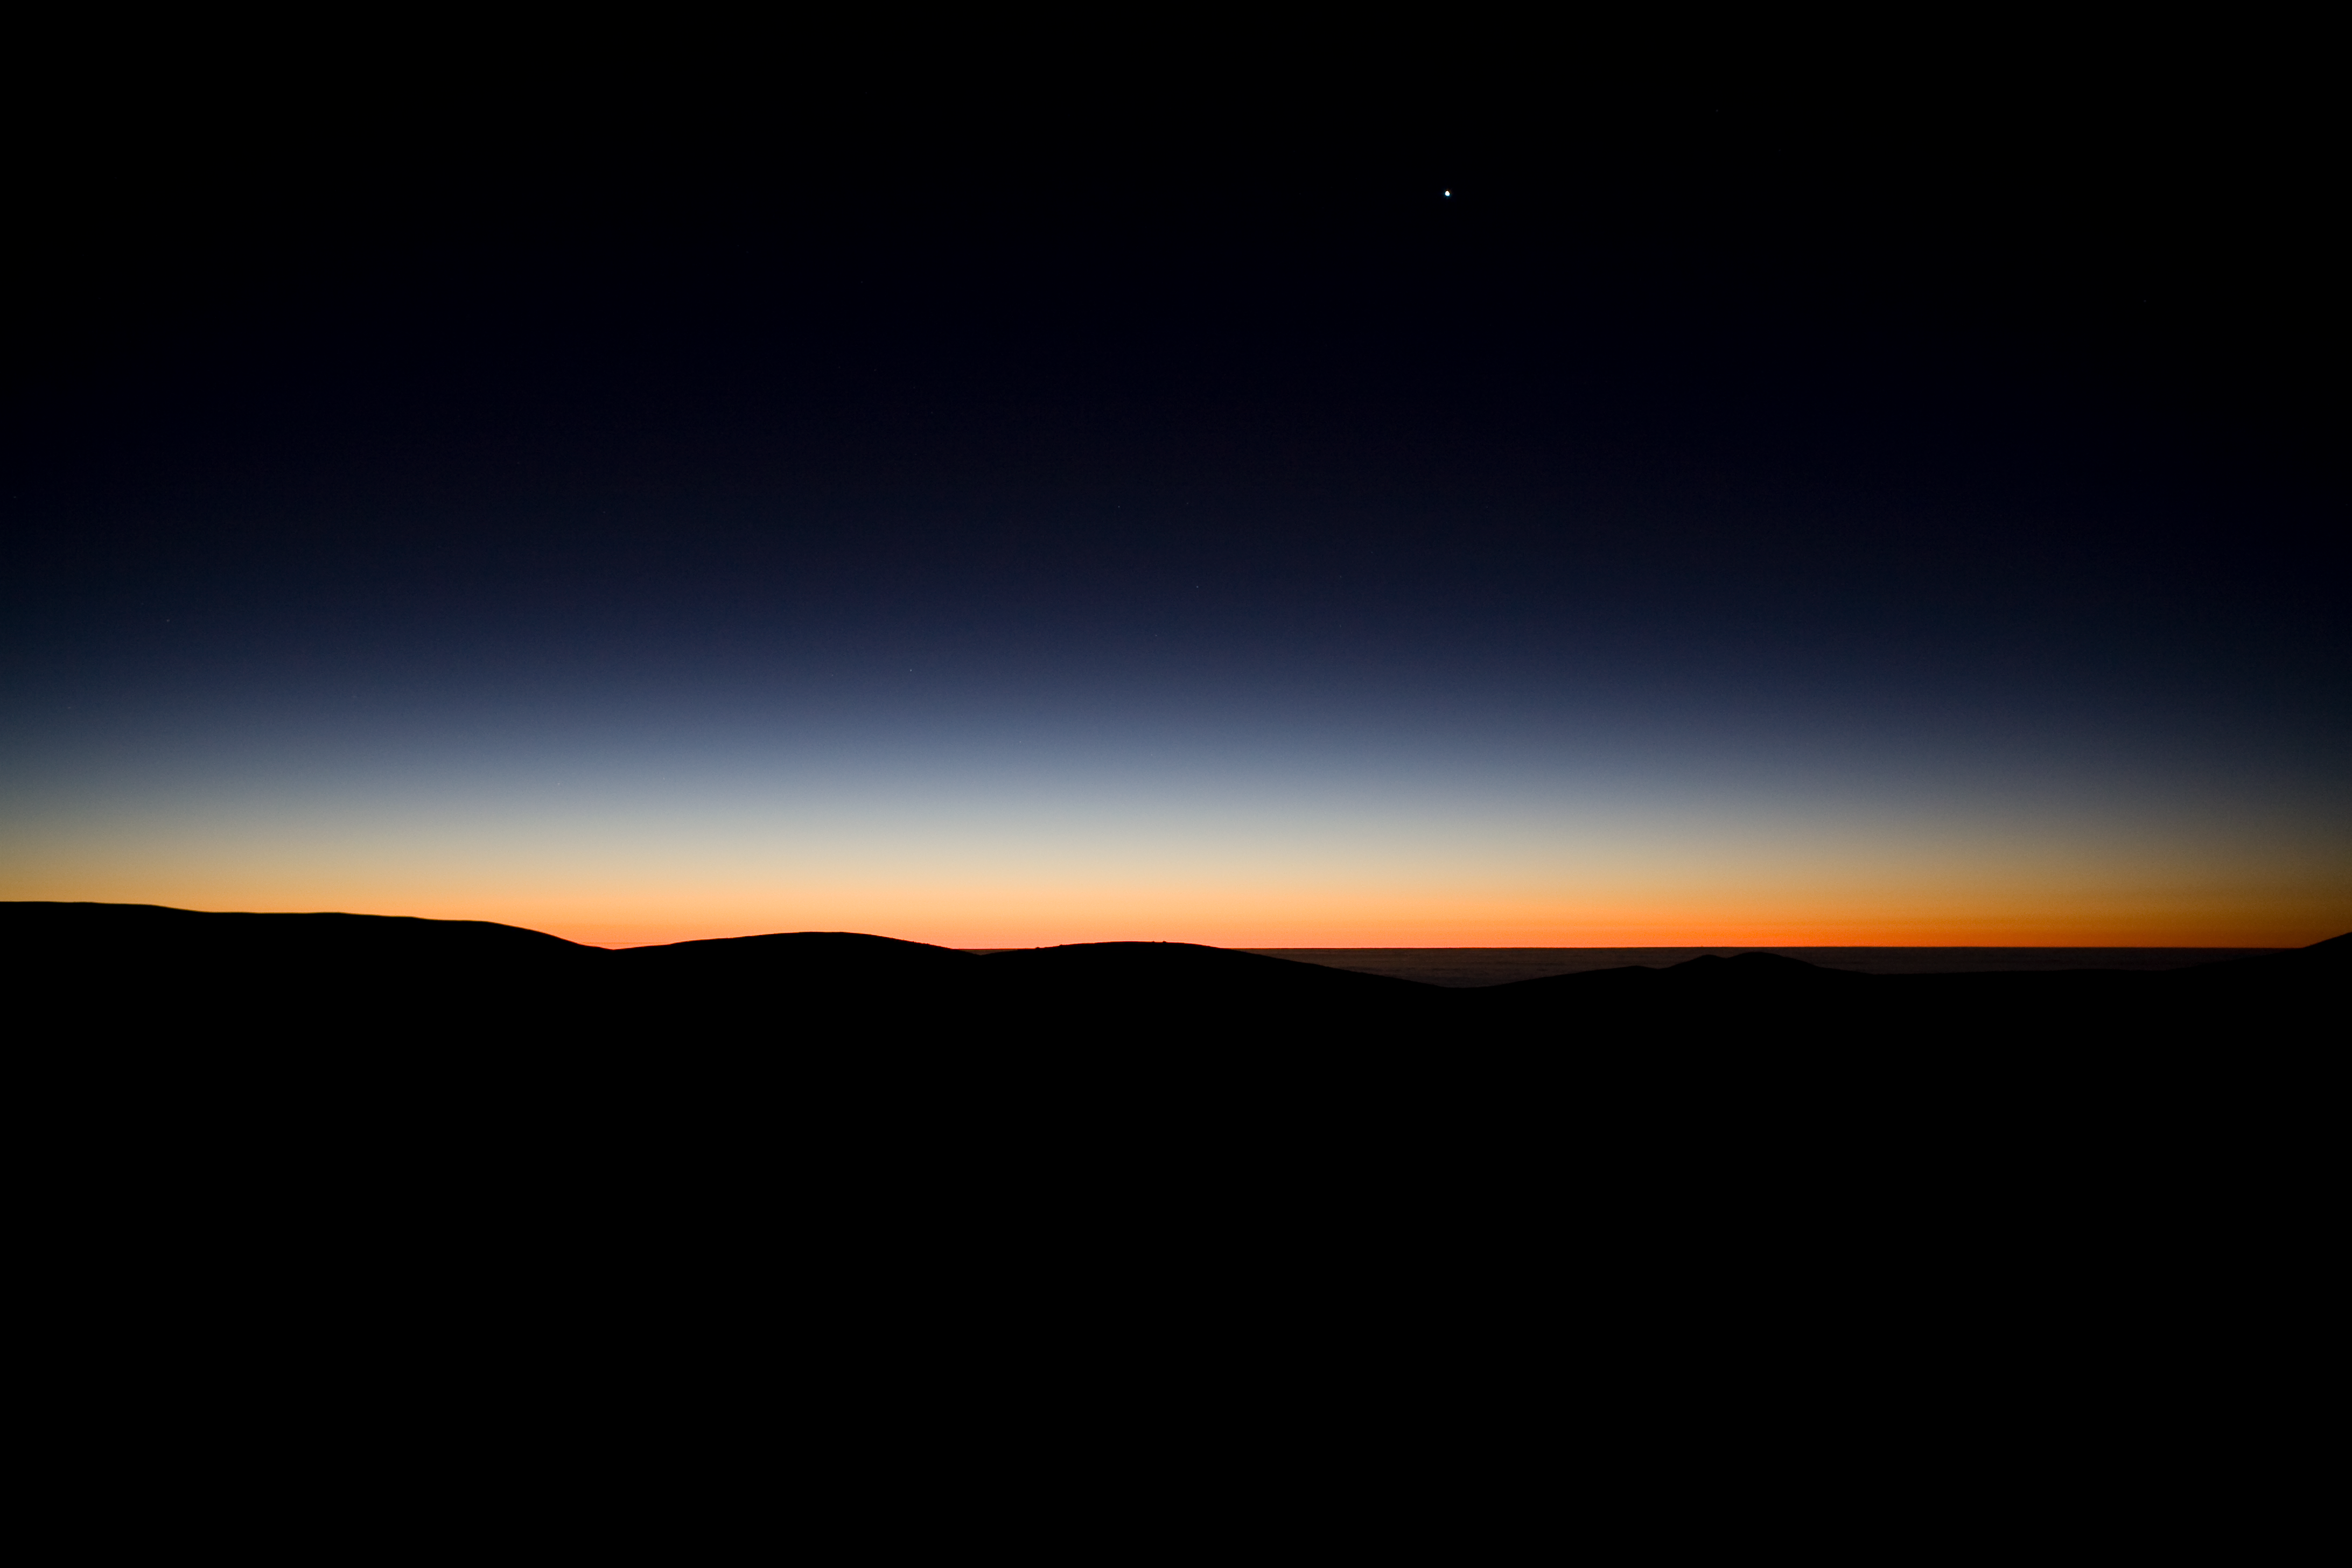

Before sunrise at the VLT

Looking East from the VLT platform. The sun is about to rise and marks the end of a long and successful observing night.

Credit: ESO